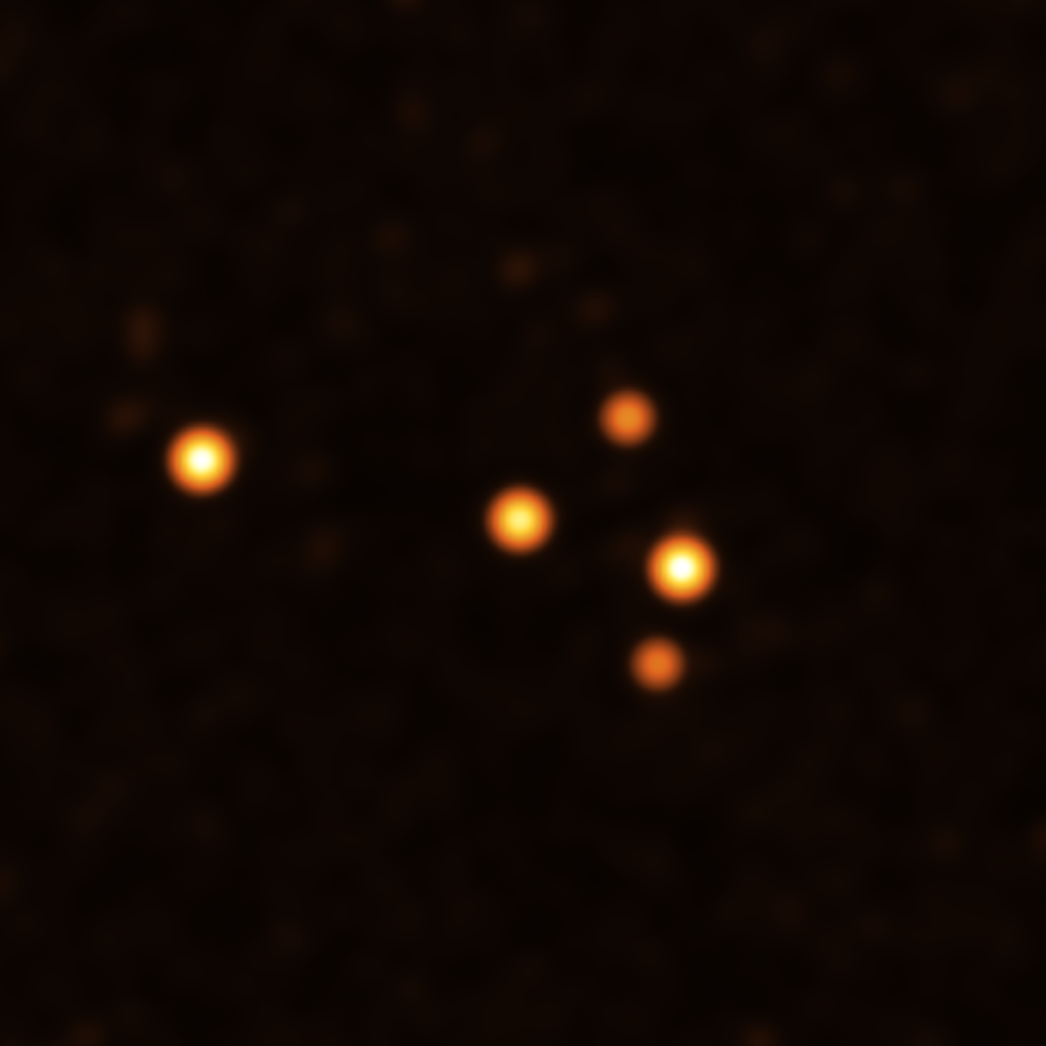

Stars around Sgr A* in March 2021

This image show stars orbiting very close to Sgr A* (centre), the supermassive black hole at the heart of the Milky Way. They were obtained with the GRAVITY instrument on ESO’s Very Large Telescope Interferometer (VLTI) at the end of March 2021.

Credit: ESO/GRAVITY collaboration